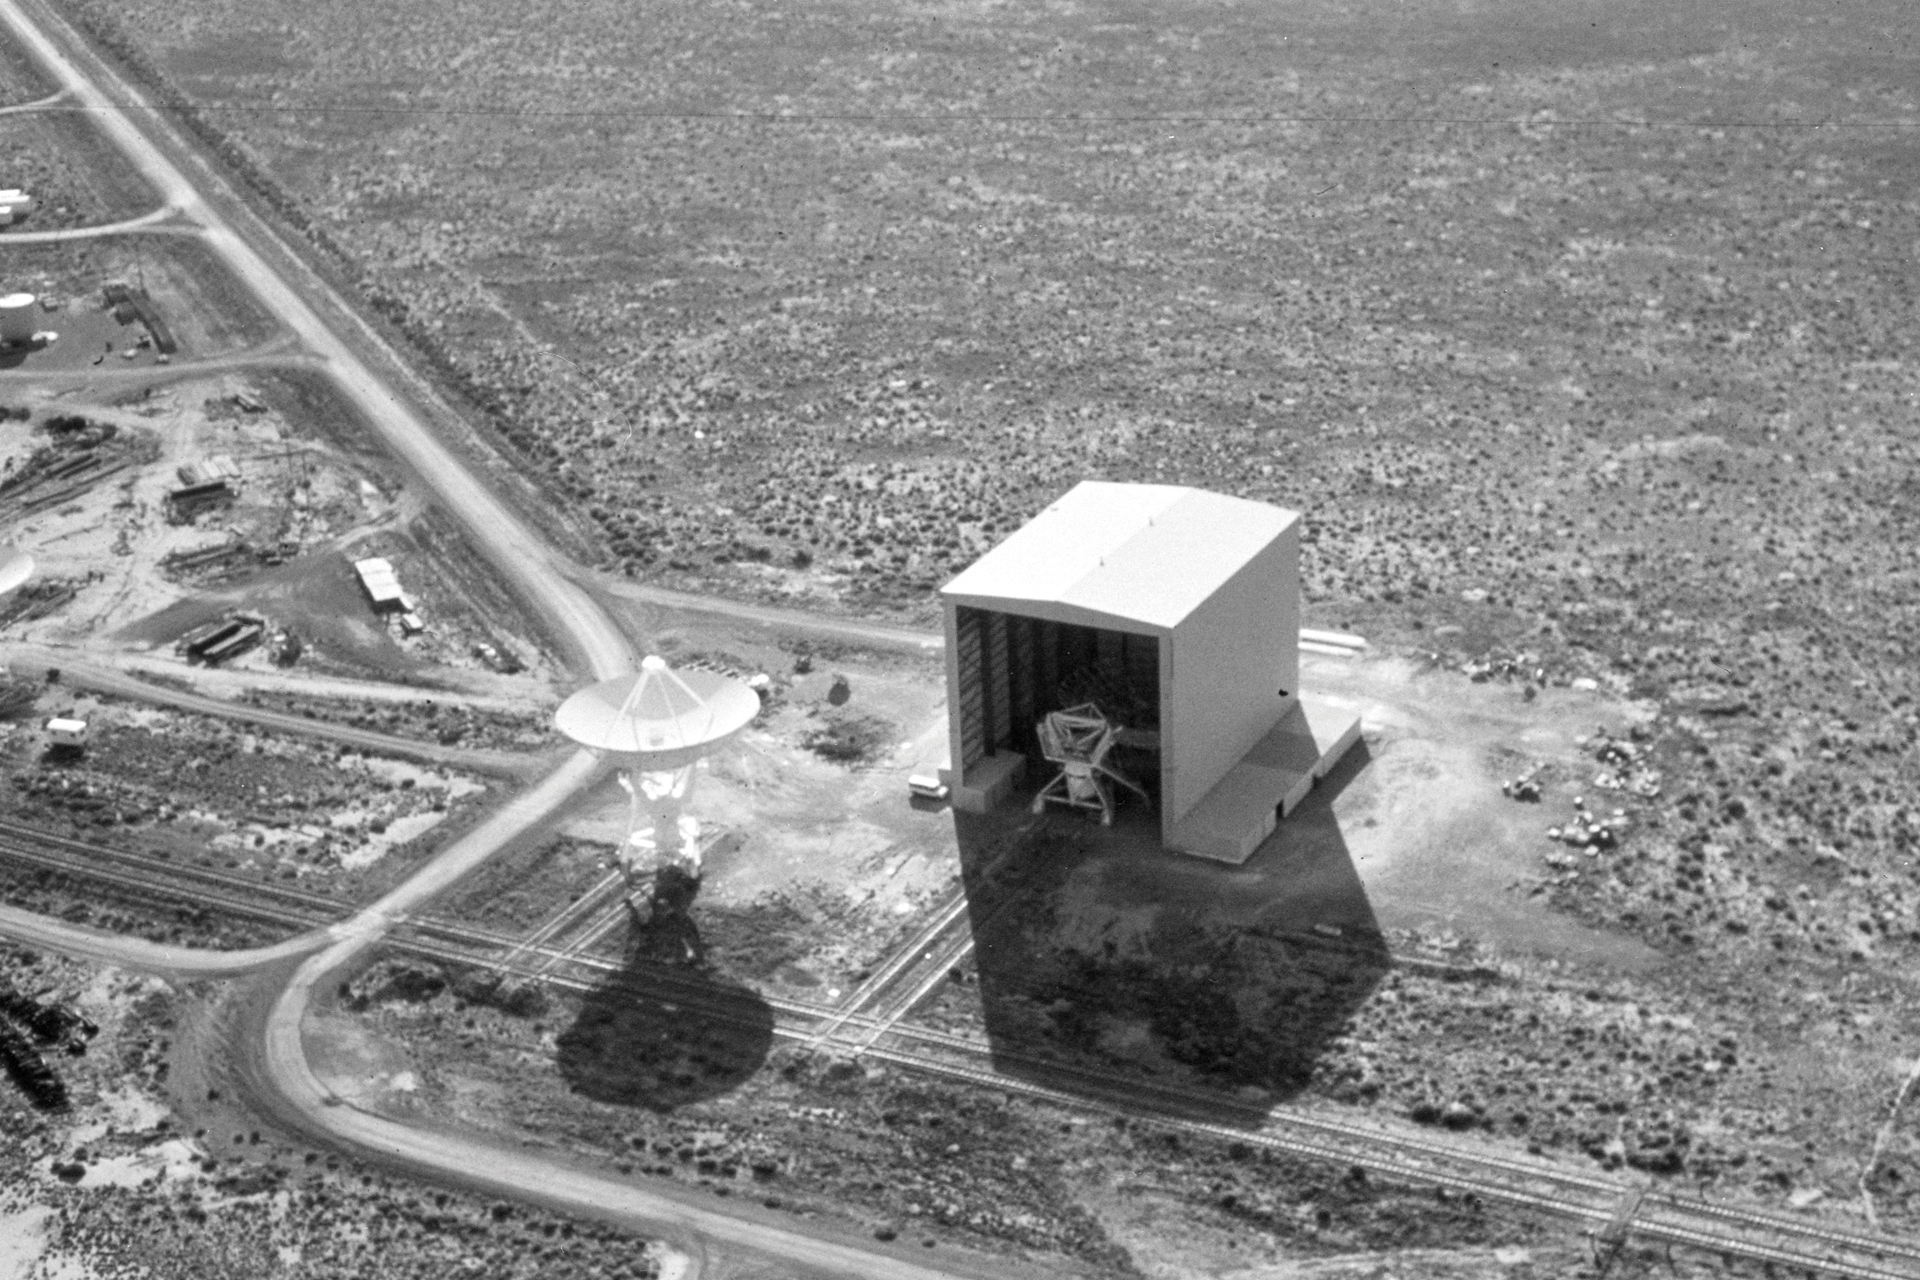

Early Days in the VLA Barn

In the 1970s, the Very Large Array was still under construction in the New Mexico desert. In this aerial photo, a completed 25-meter antenna is being tested on the Master Pad and a headless antenna awaits a dish inside the Antenna Assembly Building.

Credit: NRAO/AUI/NSF